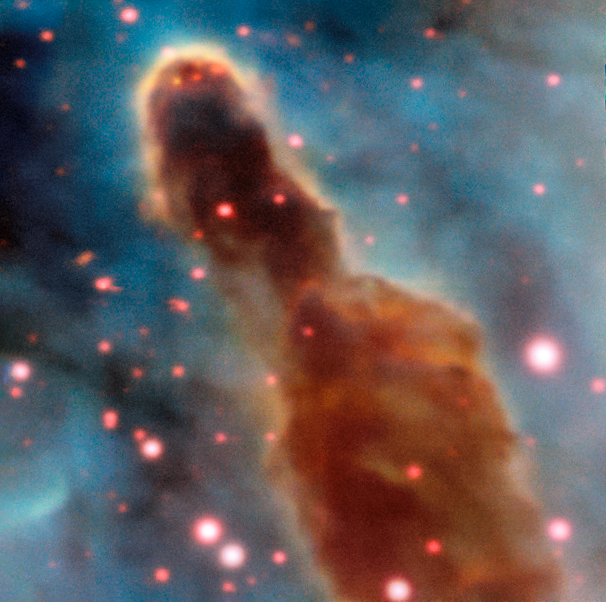

Region R18 in the Carina Nebula

This image was taken by the MUSE instrument, mounted on ESO’s Very Large Telescope and shows the region R18 within the Carina Nebula, 7500 light-years away. The massive stars within the star formation region slowly destroy the pillars of dust and gas from which they are born.

Credit: ESO/A. McLeod